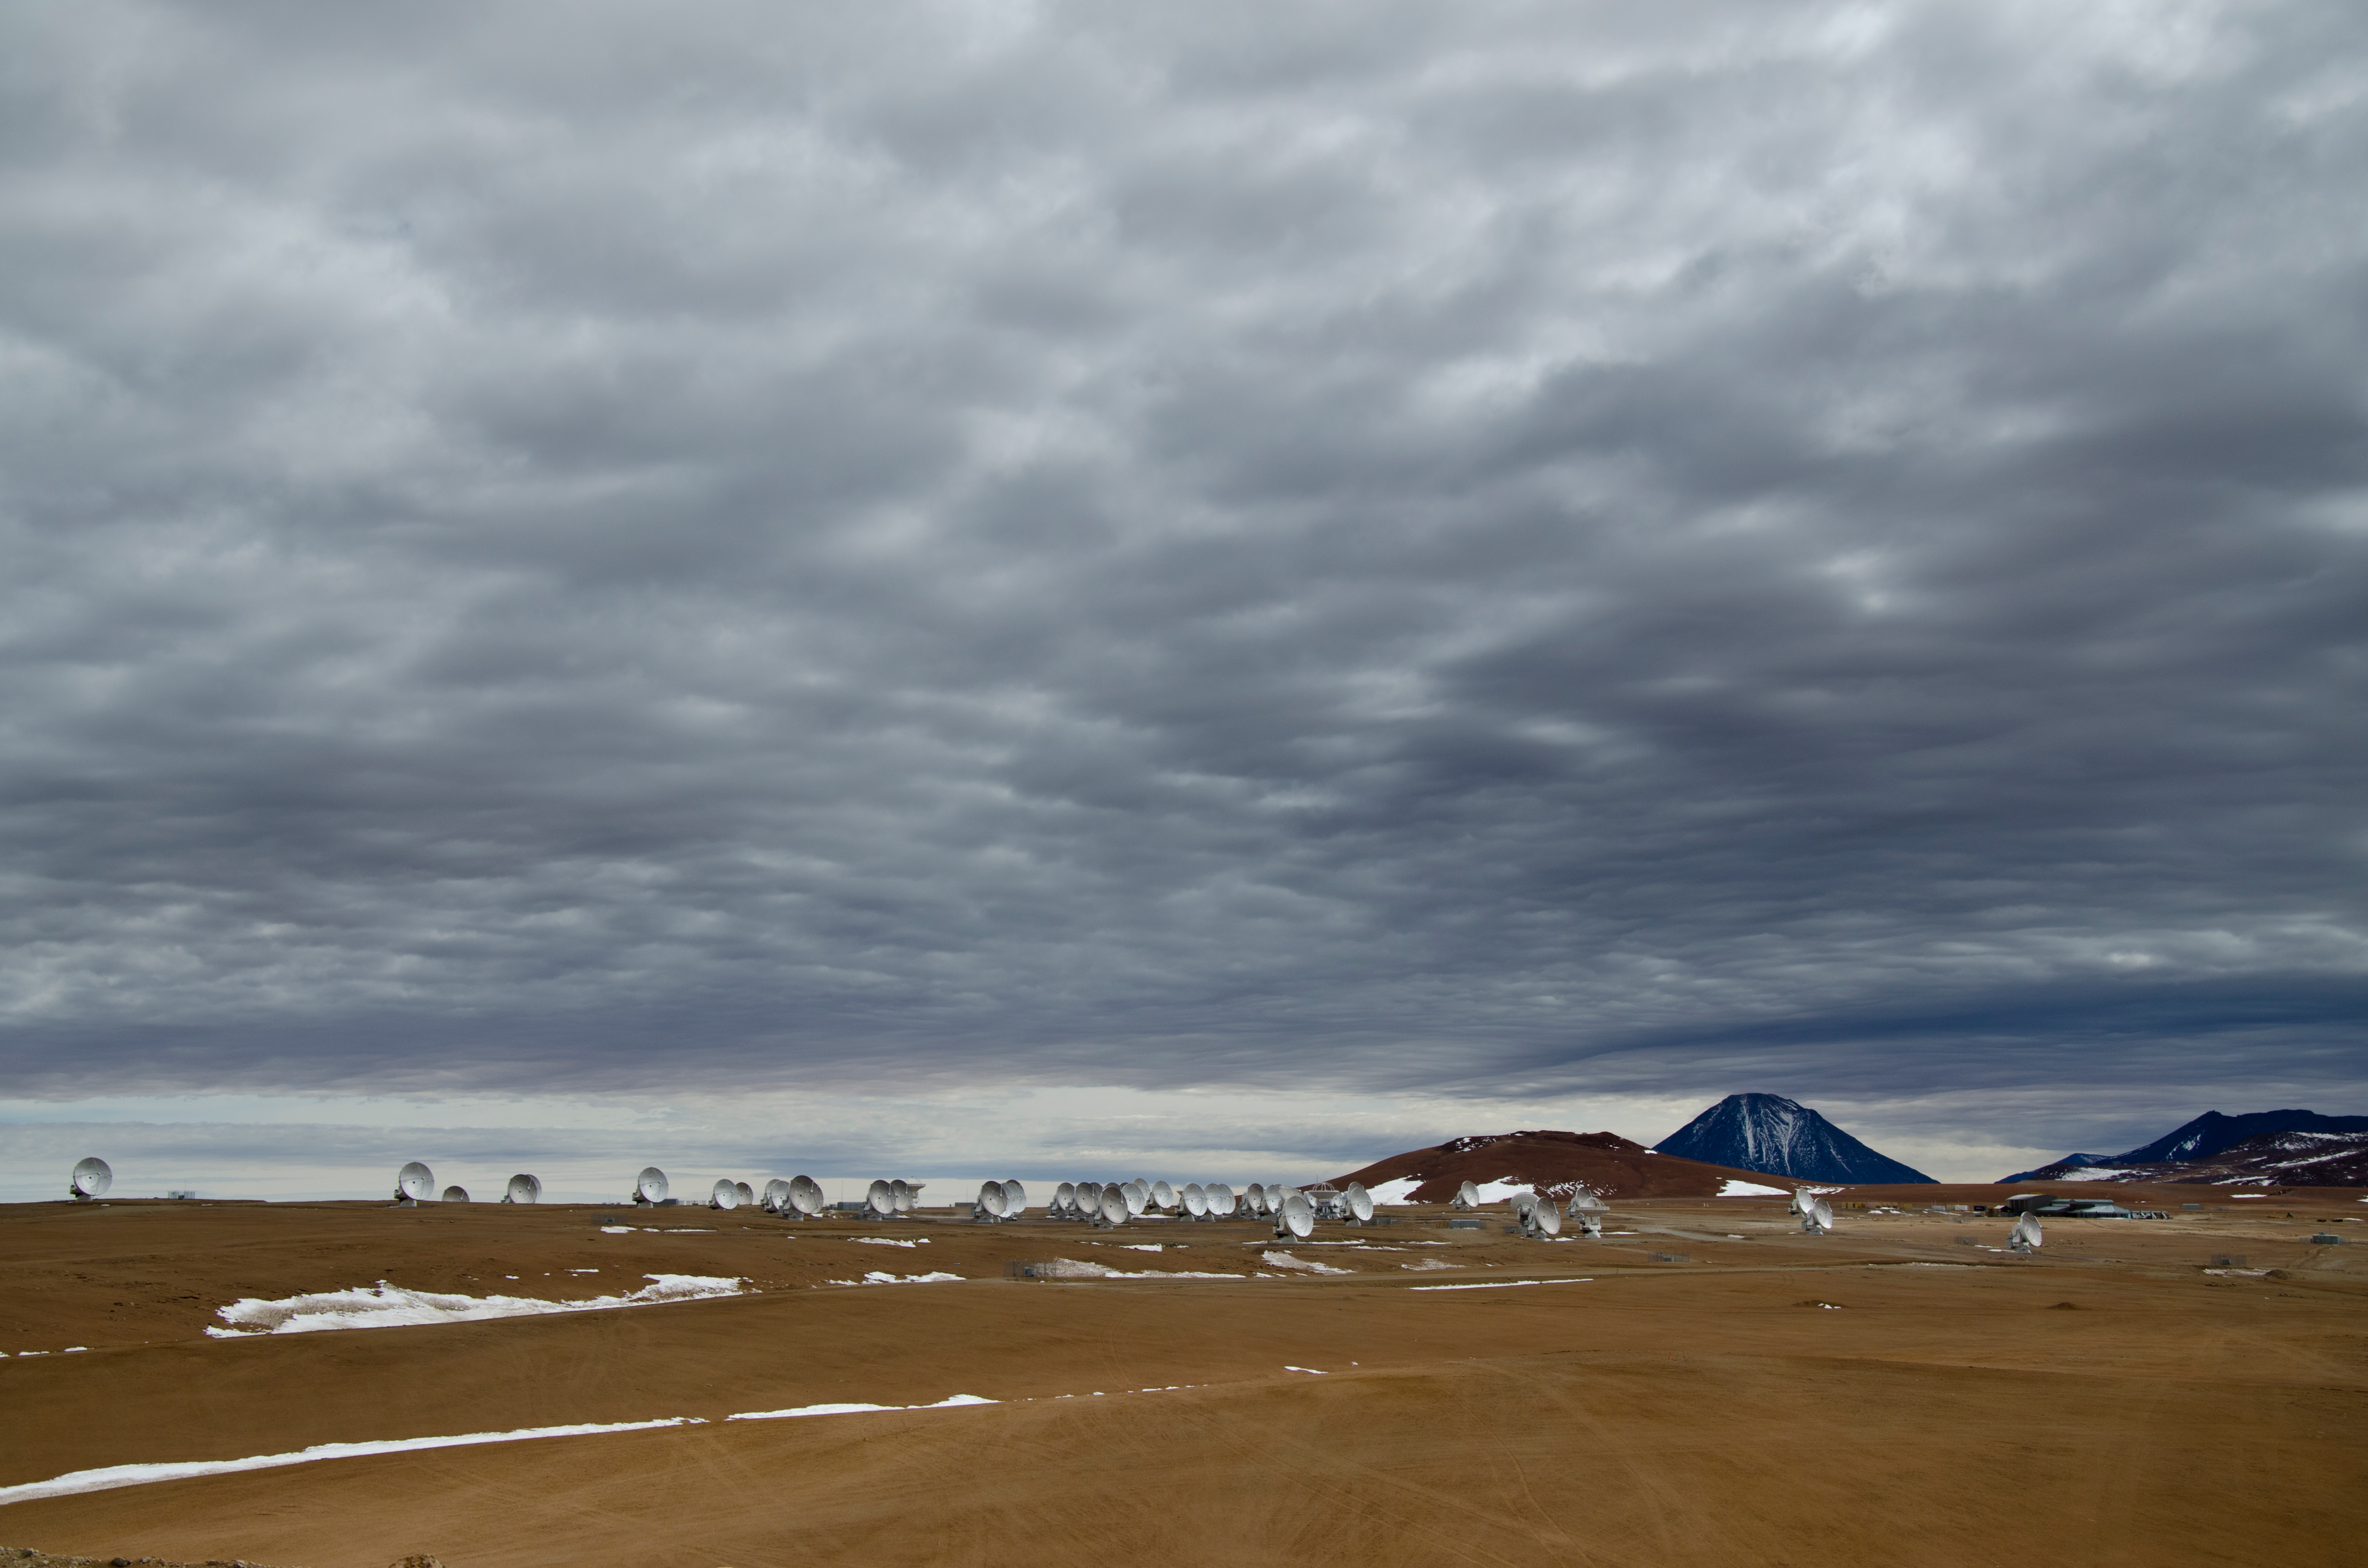

Stormy day at 5000m

Stormy day at 5000m.

Credit: Sergio Otárola - ALMA (ESO/NAOJ/NRAO